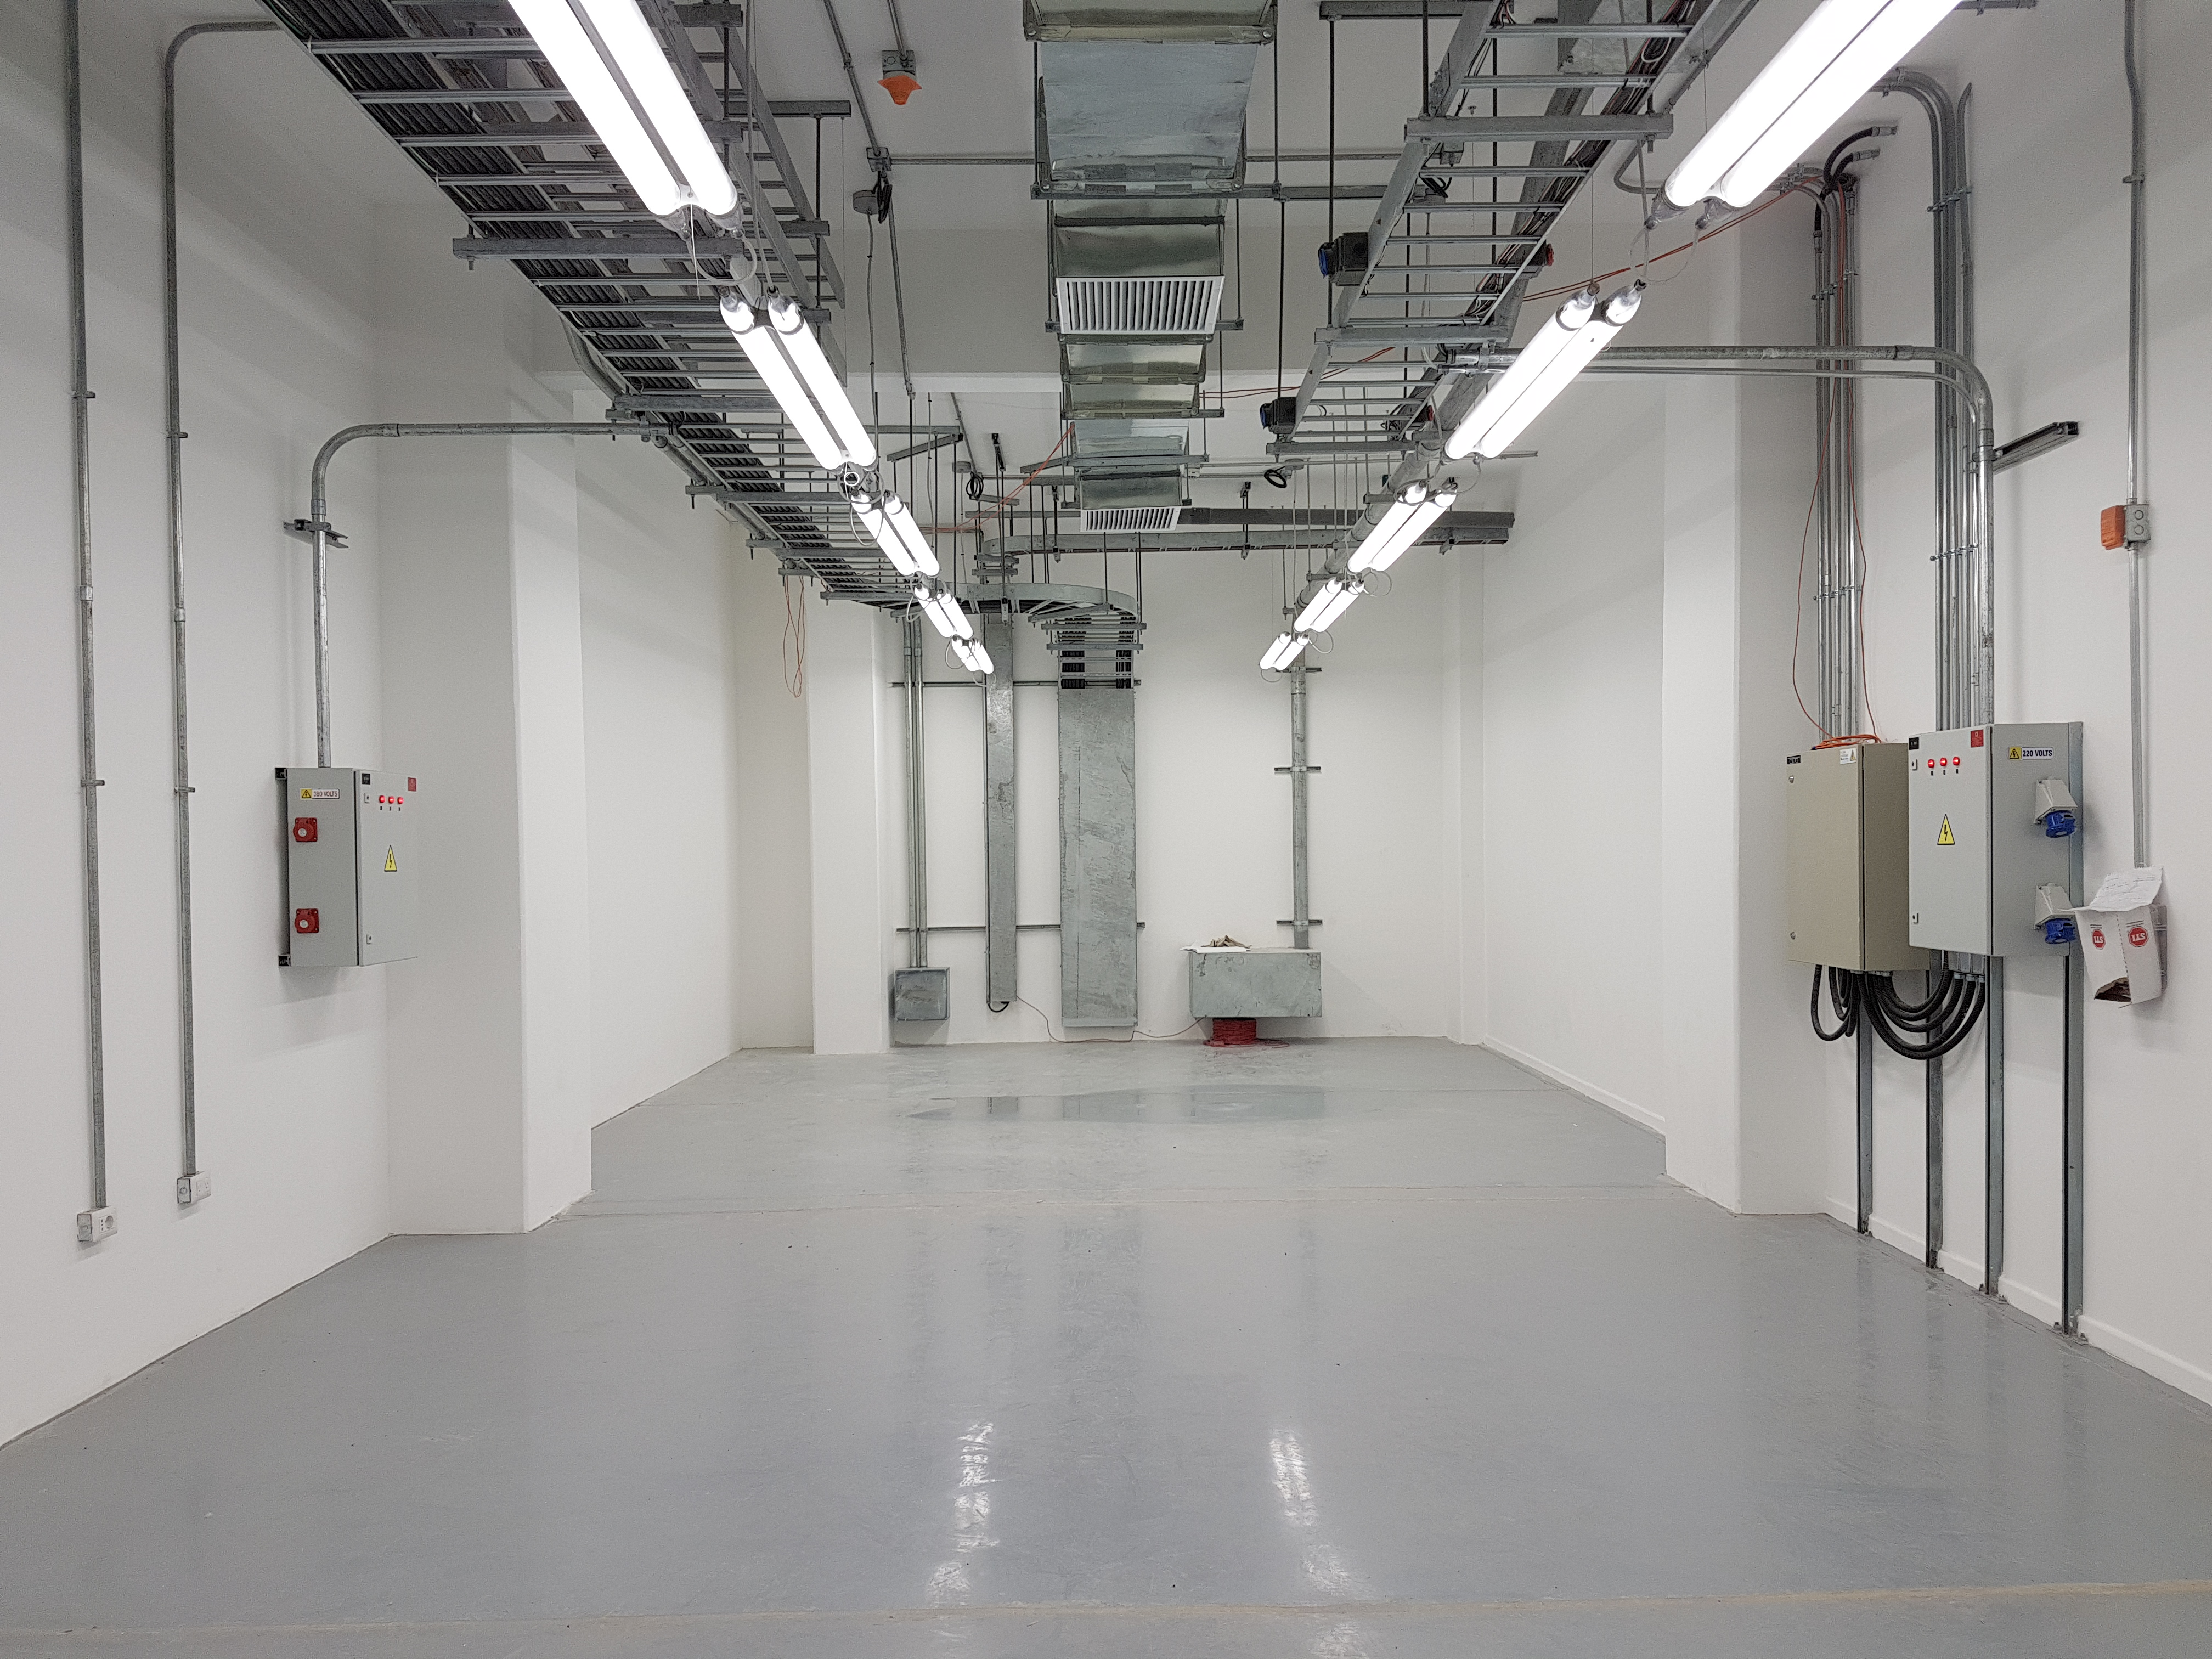

Summit Update. Besalco guarantee period

Summit site construction site status in April, 2018. General Contractor Besalco is completing punch list items.

Credit: Rubin Observatory/NSF/AURA